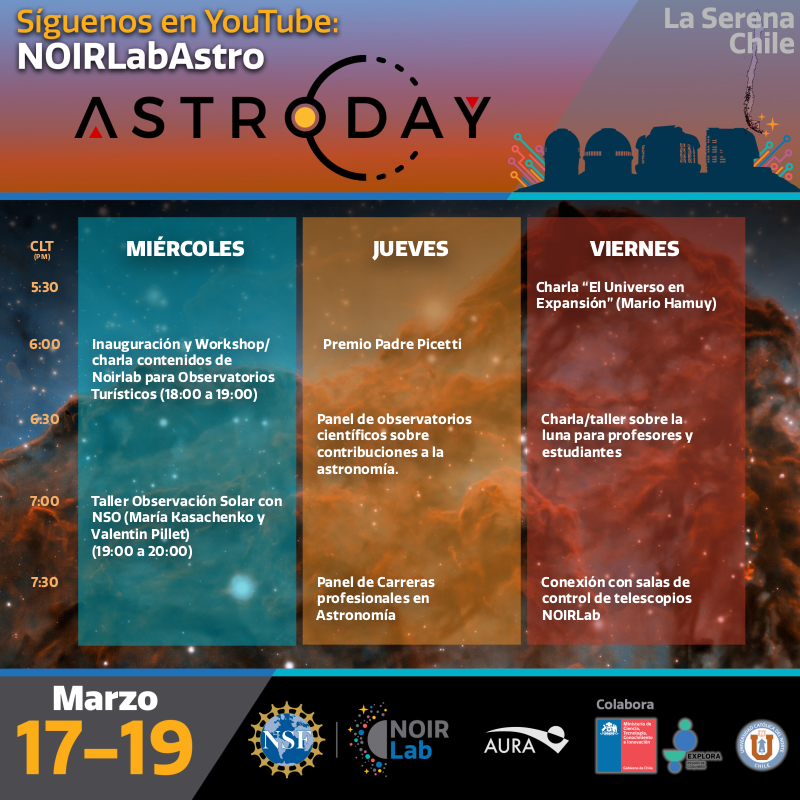

AstroDay–Chile 2021 Program

Credit: NOIRLab